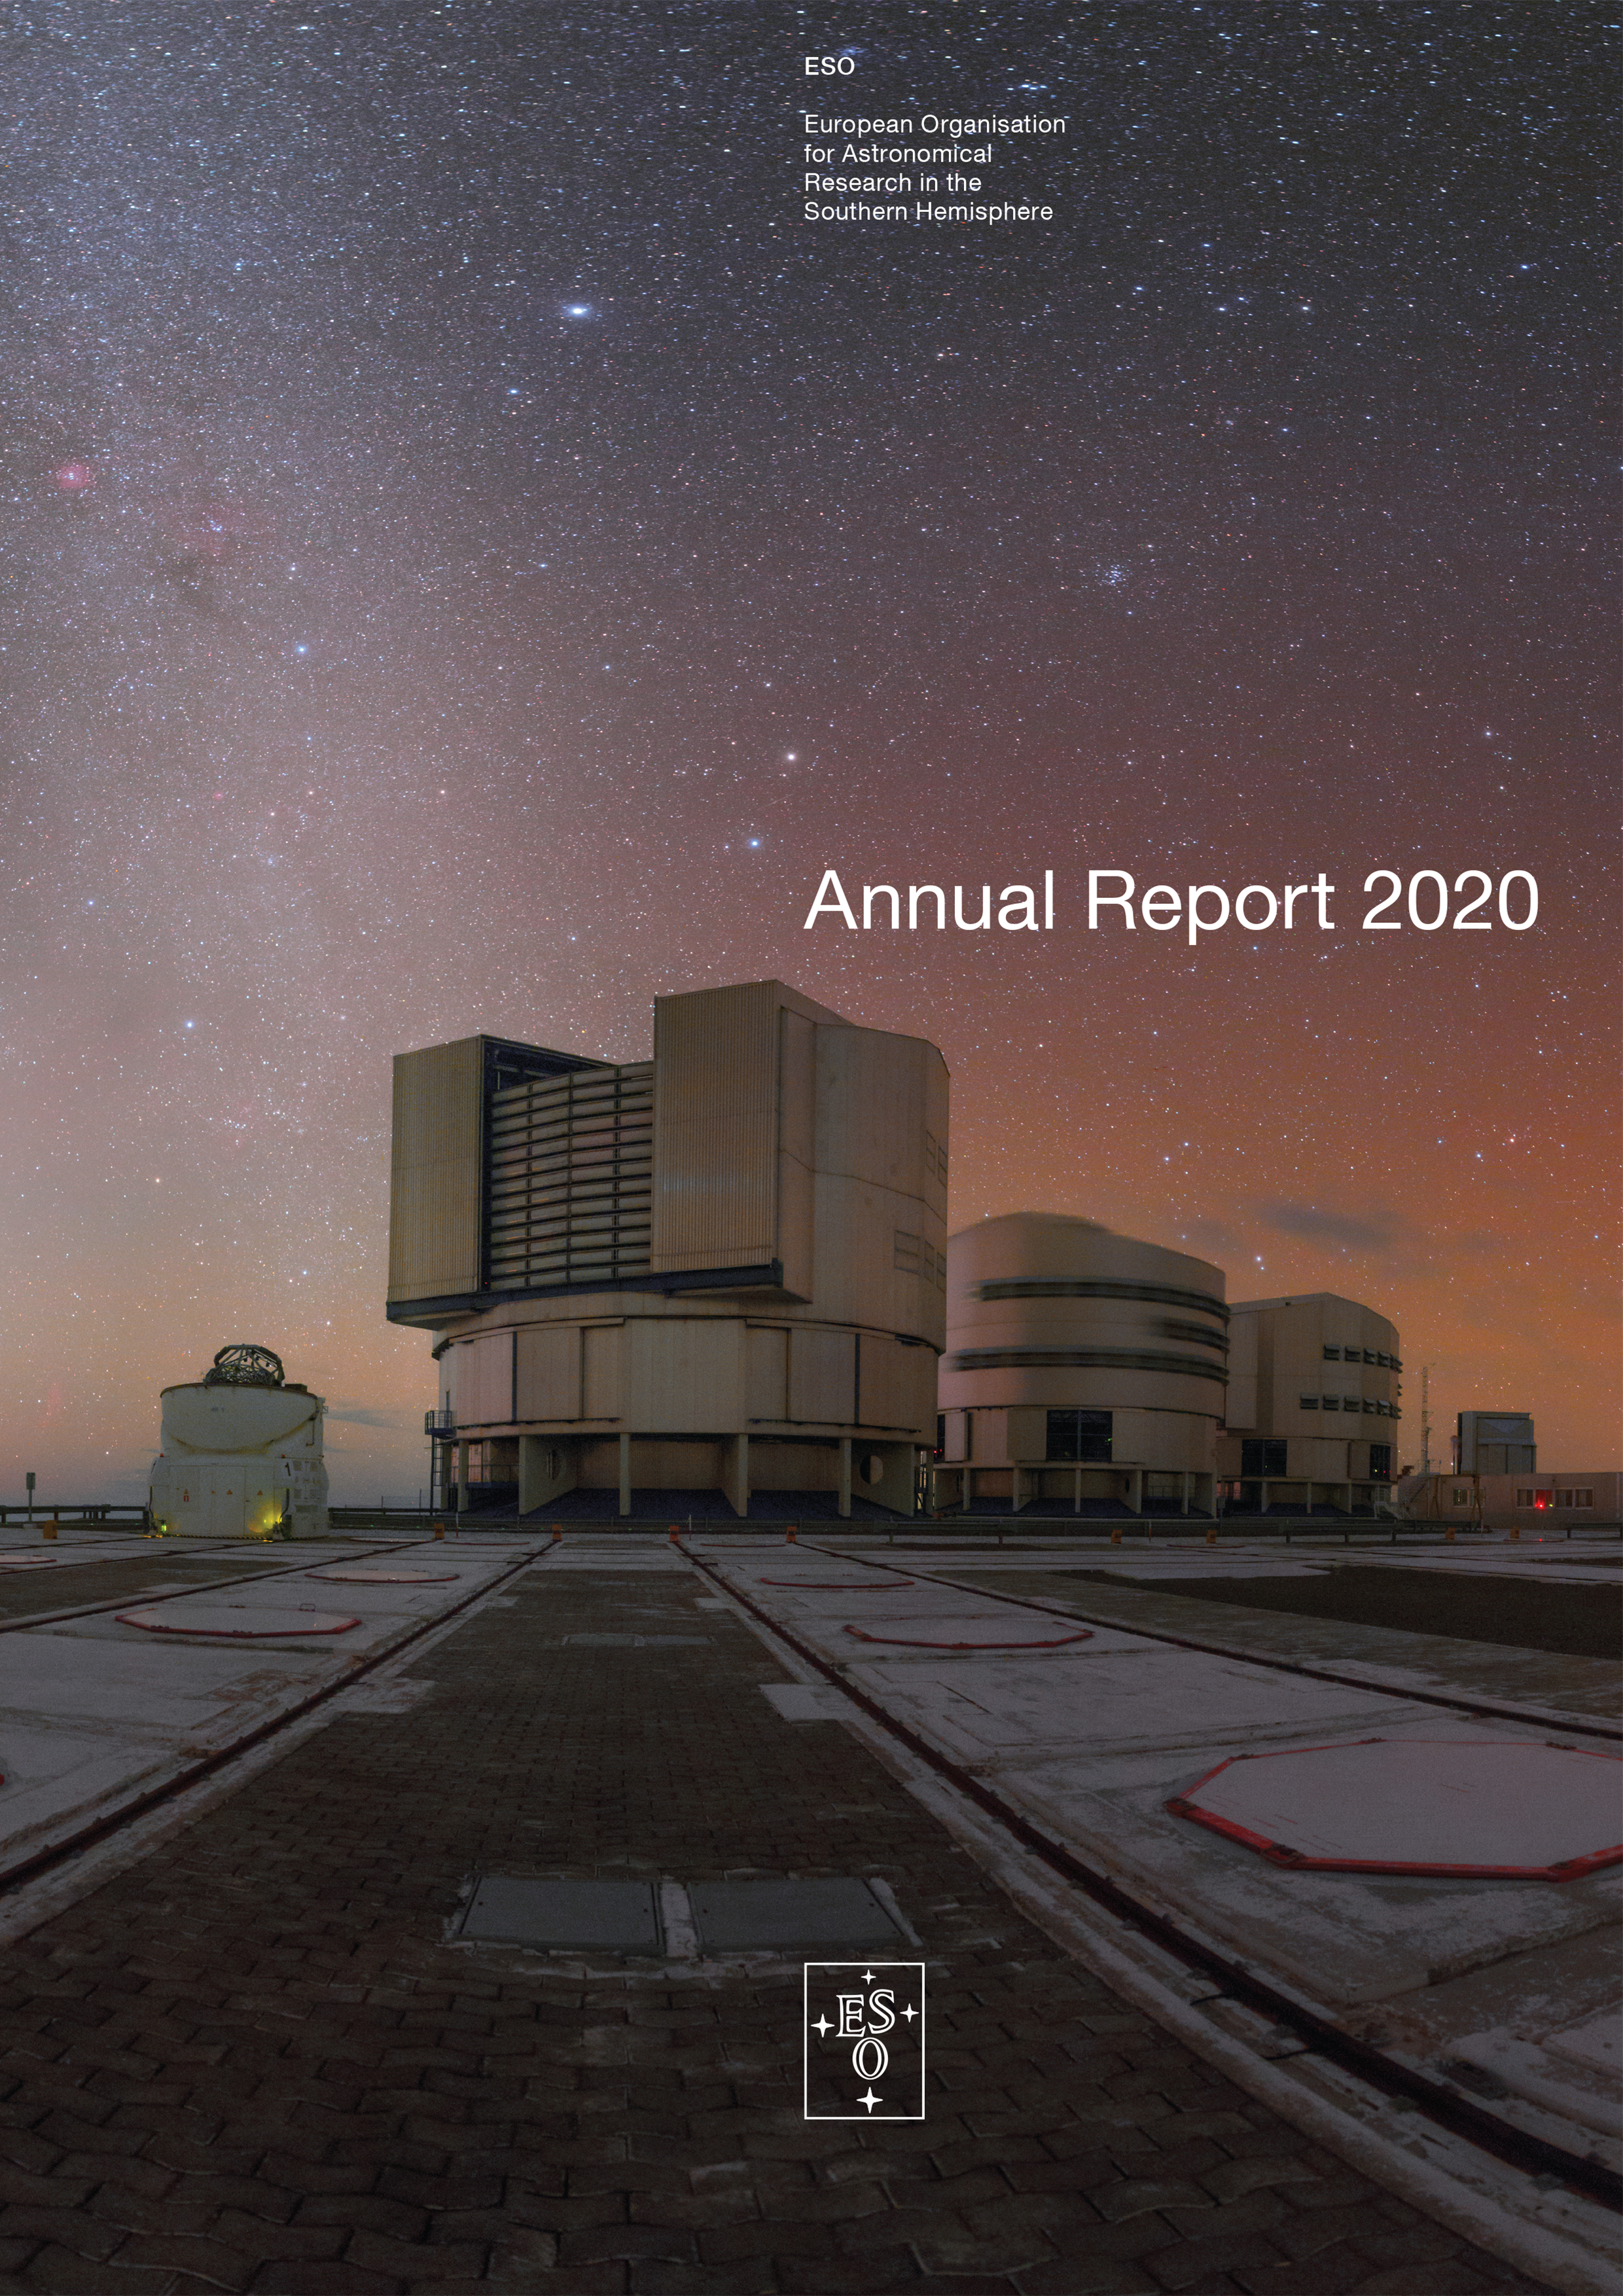

Cover of the Annual Report 2020

Cover of the Annual Report 2020.

Credit: ESO